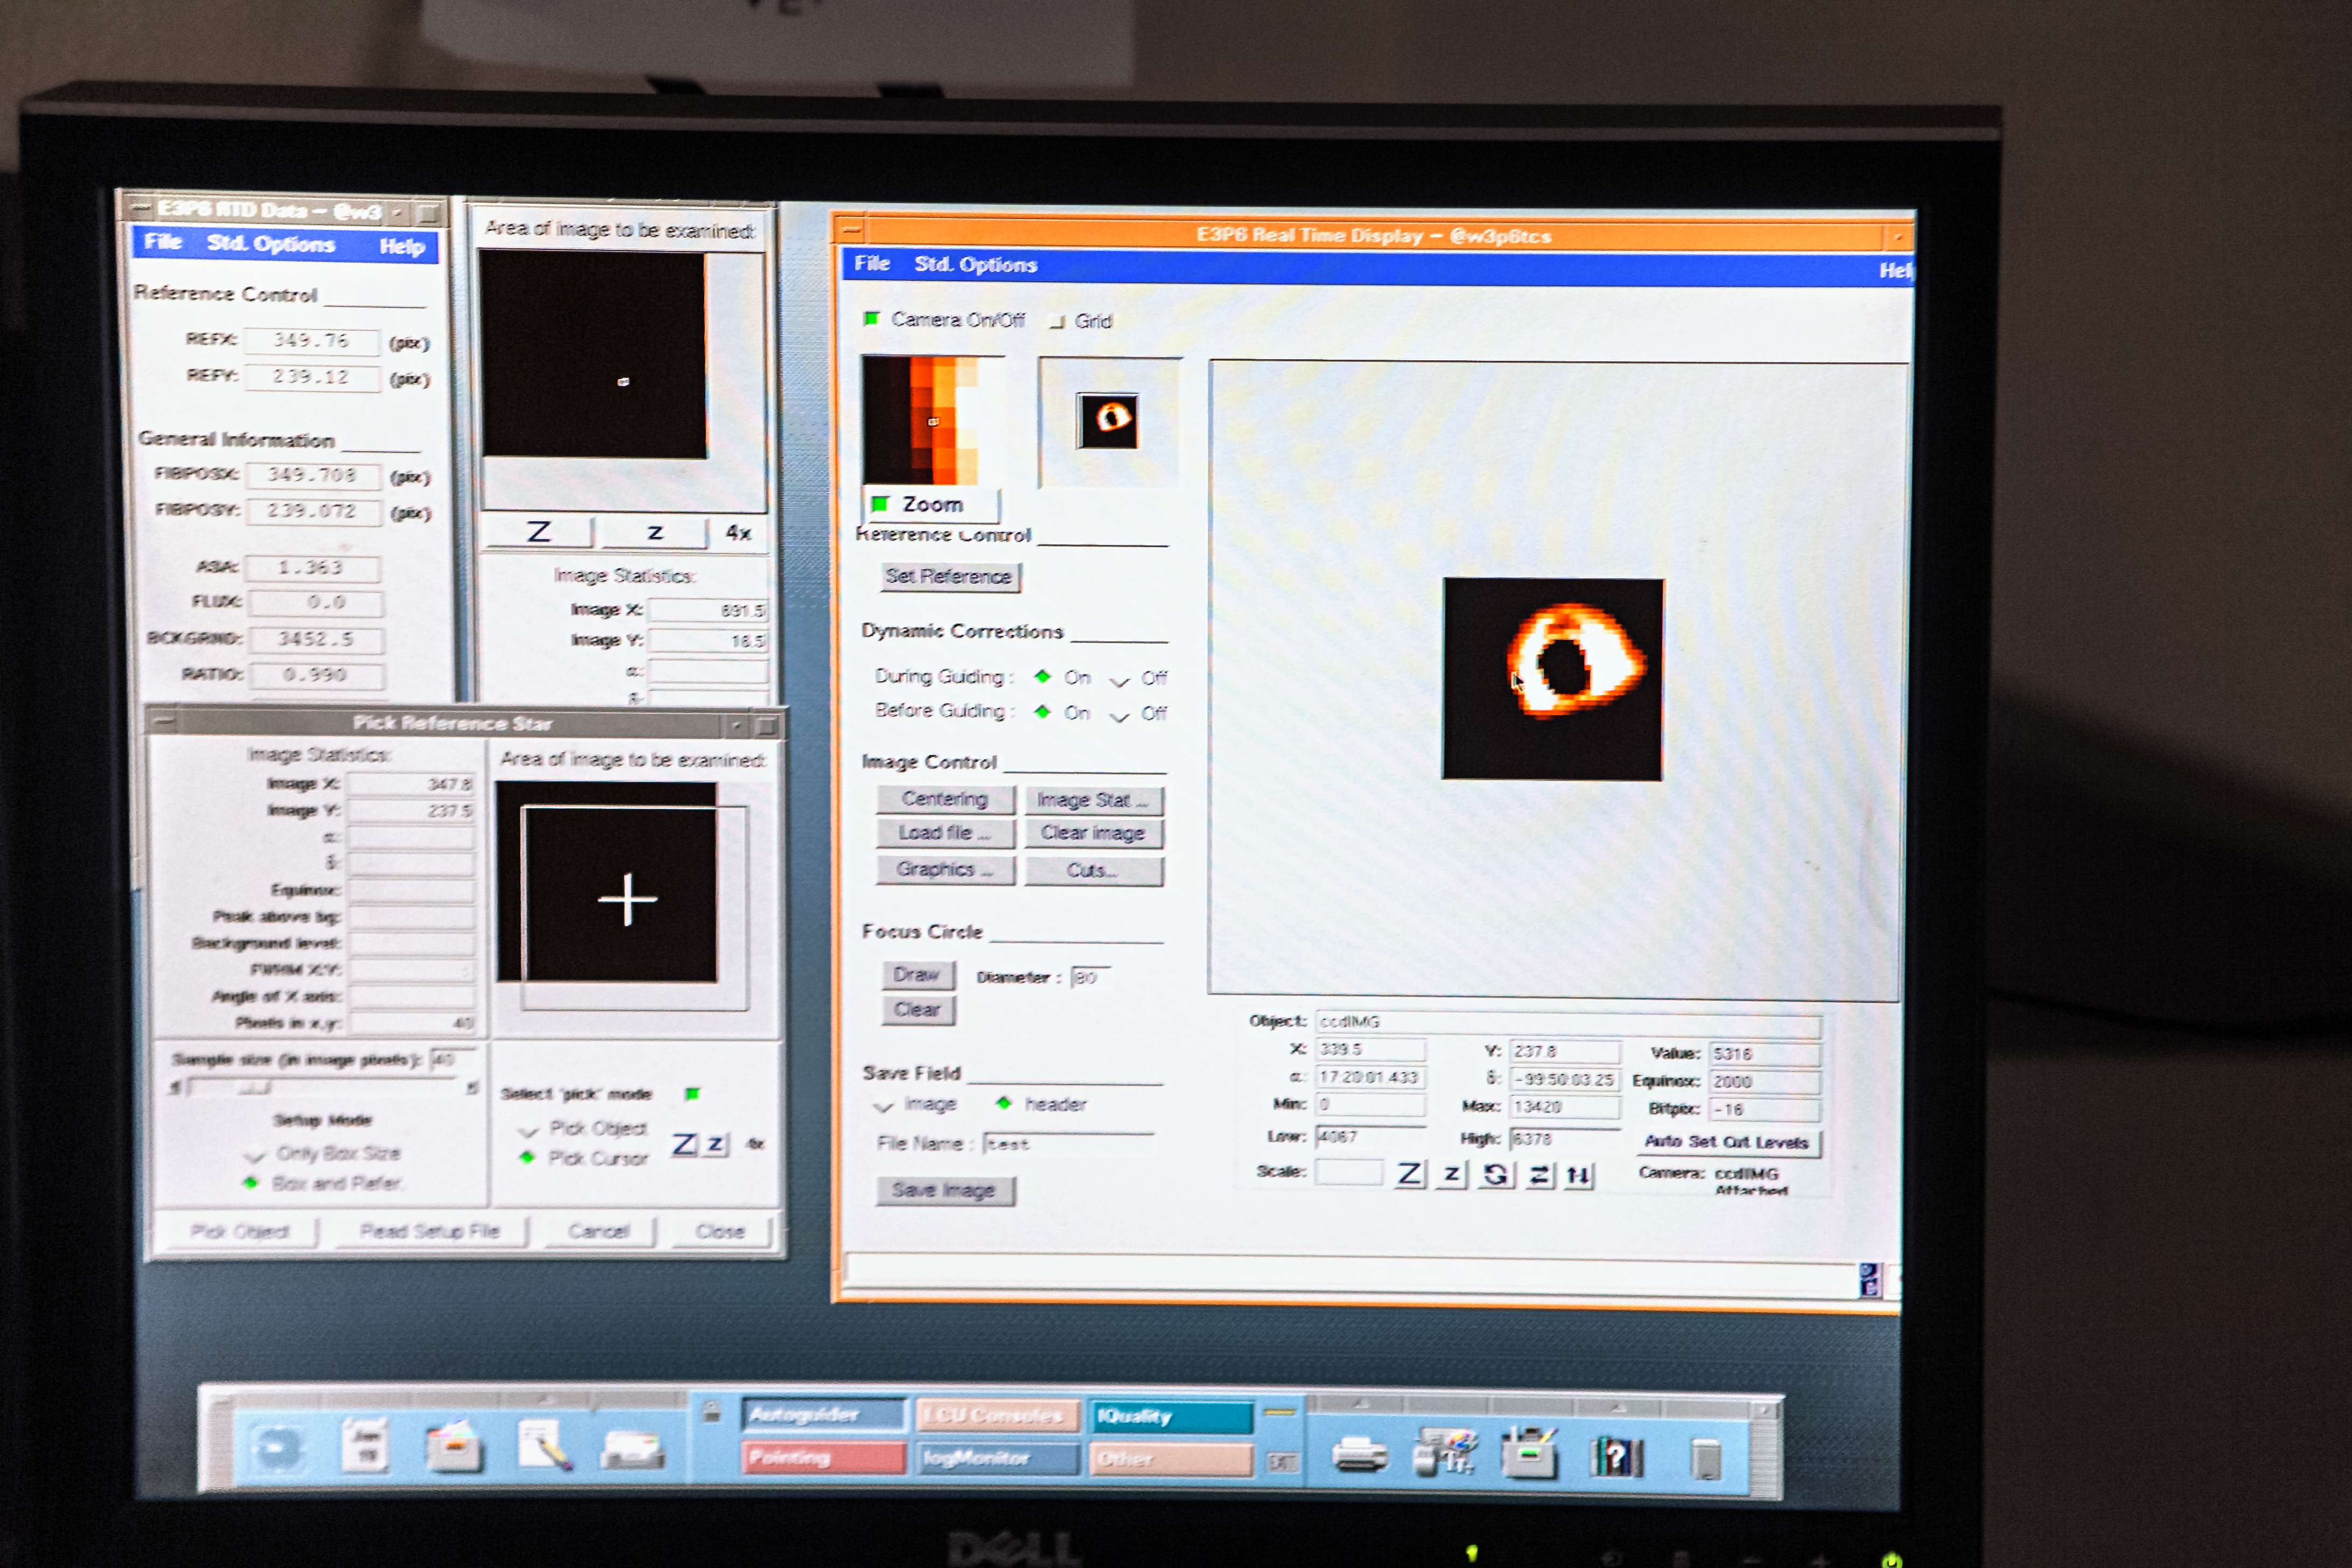

The telescope eyepiece!

Astronomers using today's very large telescopes do not look through an eyepiece to see what the telescope is looking at. Instead, an image is passed from the telescope to a computer and displayed on a screen - inside a nice warm control room. Here we see one of the screens in the control room of ESO's 3.6-metre telescope at its observatory at La Silla in Chile. Via the screen, the details of the telescope's various systems are available to astronomers, who can manage the observing schedule and make adjustments as needed.

Pale Red Dot is an international search for an Earth-like exoplanet around the closest star to us, Proxima Centauri. It will use HARPS, attached to the ESO 3.6-metre telescope at La Silla Observatory, as well as the Las Cumbres Observatory Global Telescope Network (LCOGT) and the Burst Optical Observer and Transient Exploring System (BOOTES). The public will see how teams of astronomers with different specialities work together to collect, analyse and interpret data, which may or may not be able to confirm the presence of an Earth-like planet orbiting our nearest neighbour. The outreach campaign consists of blog posts and social media updates on the Pale Red Dot Twitter account and using the hashtag #PaleRedDot. For more information visit the Pale Red Dot website: http://www.palereddot.org

Credit: ESO/A. Santerne